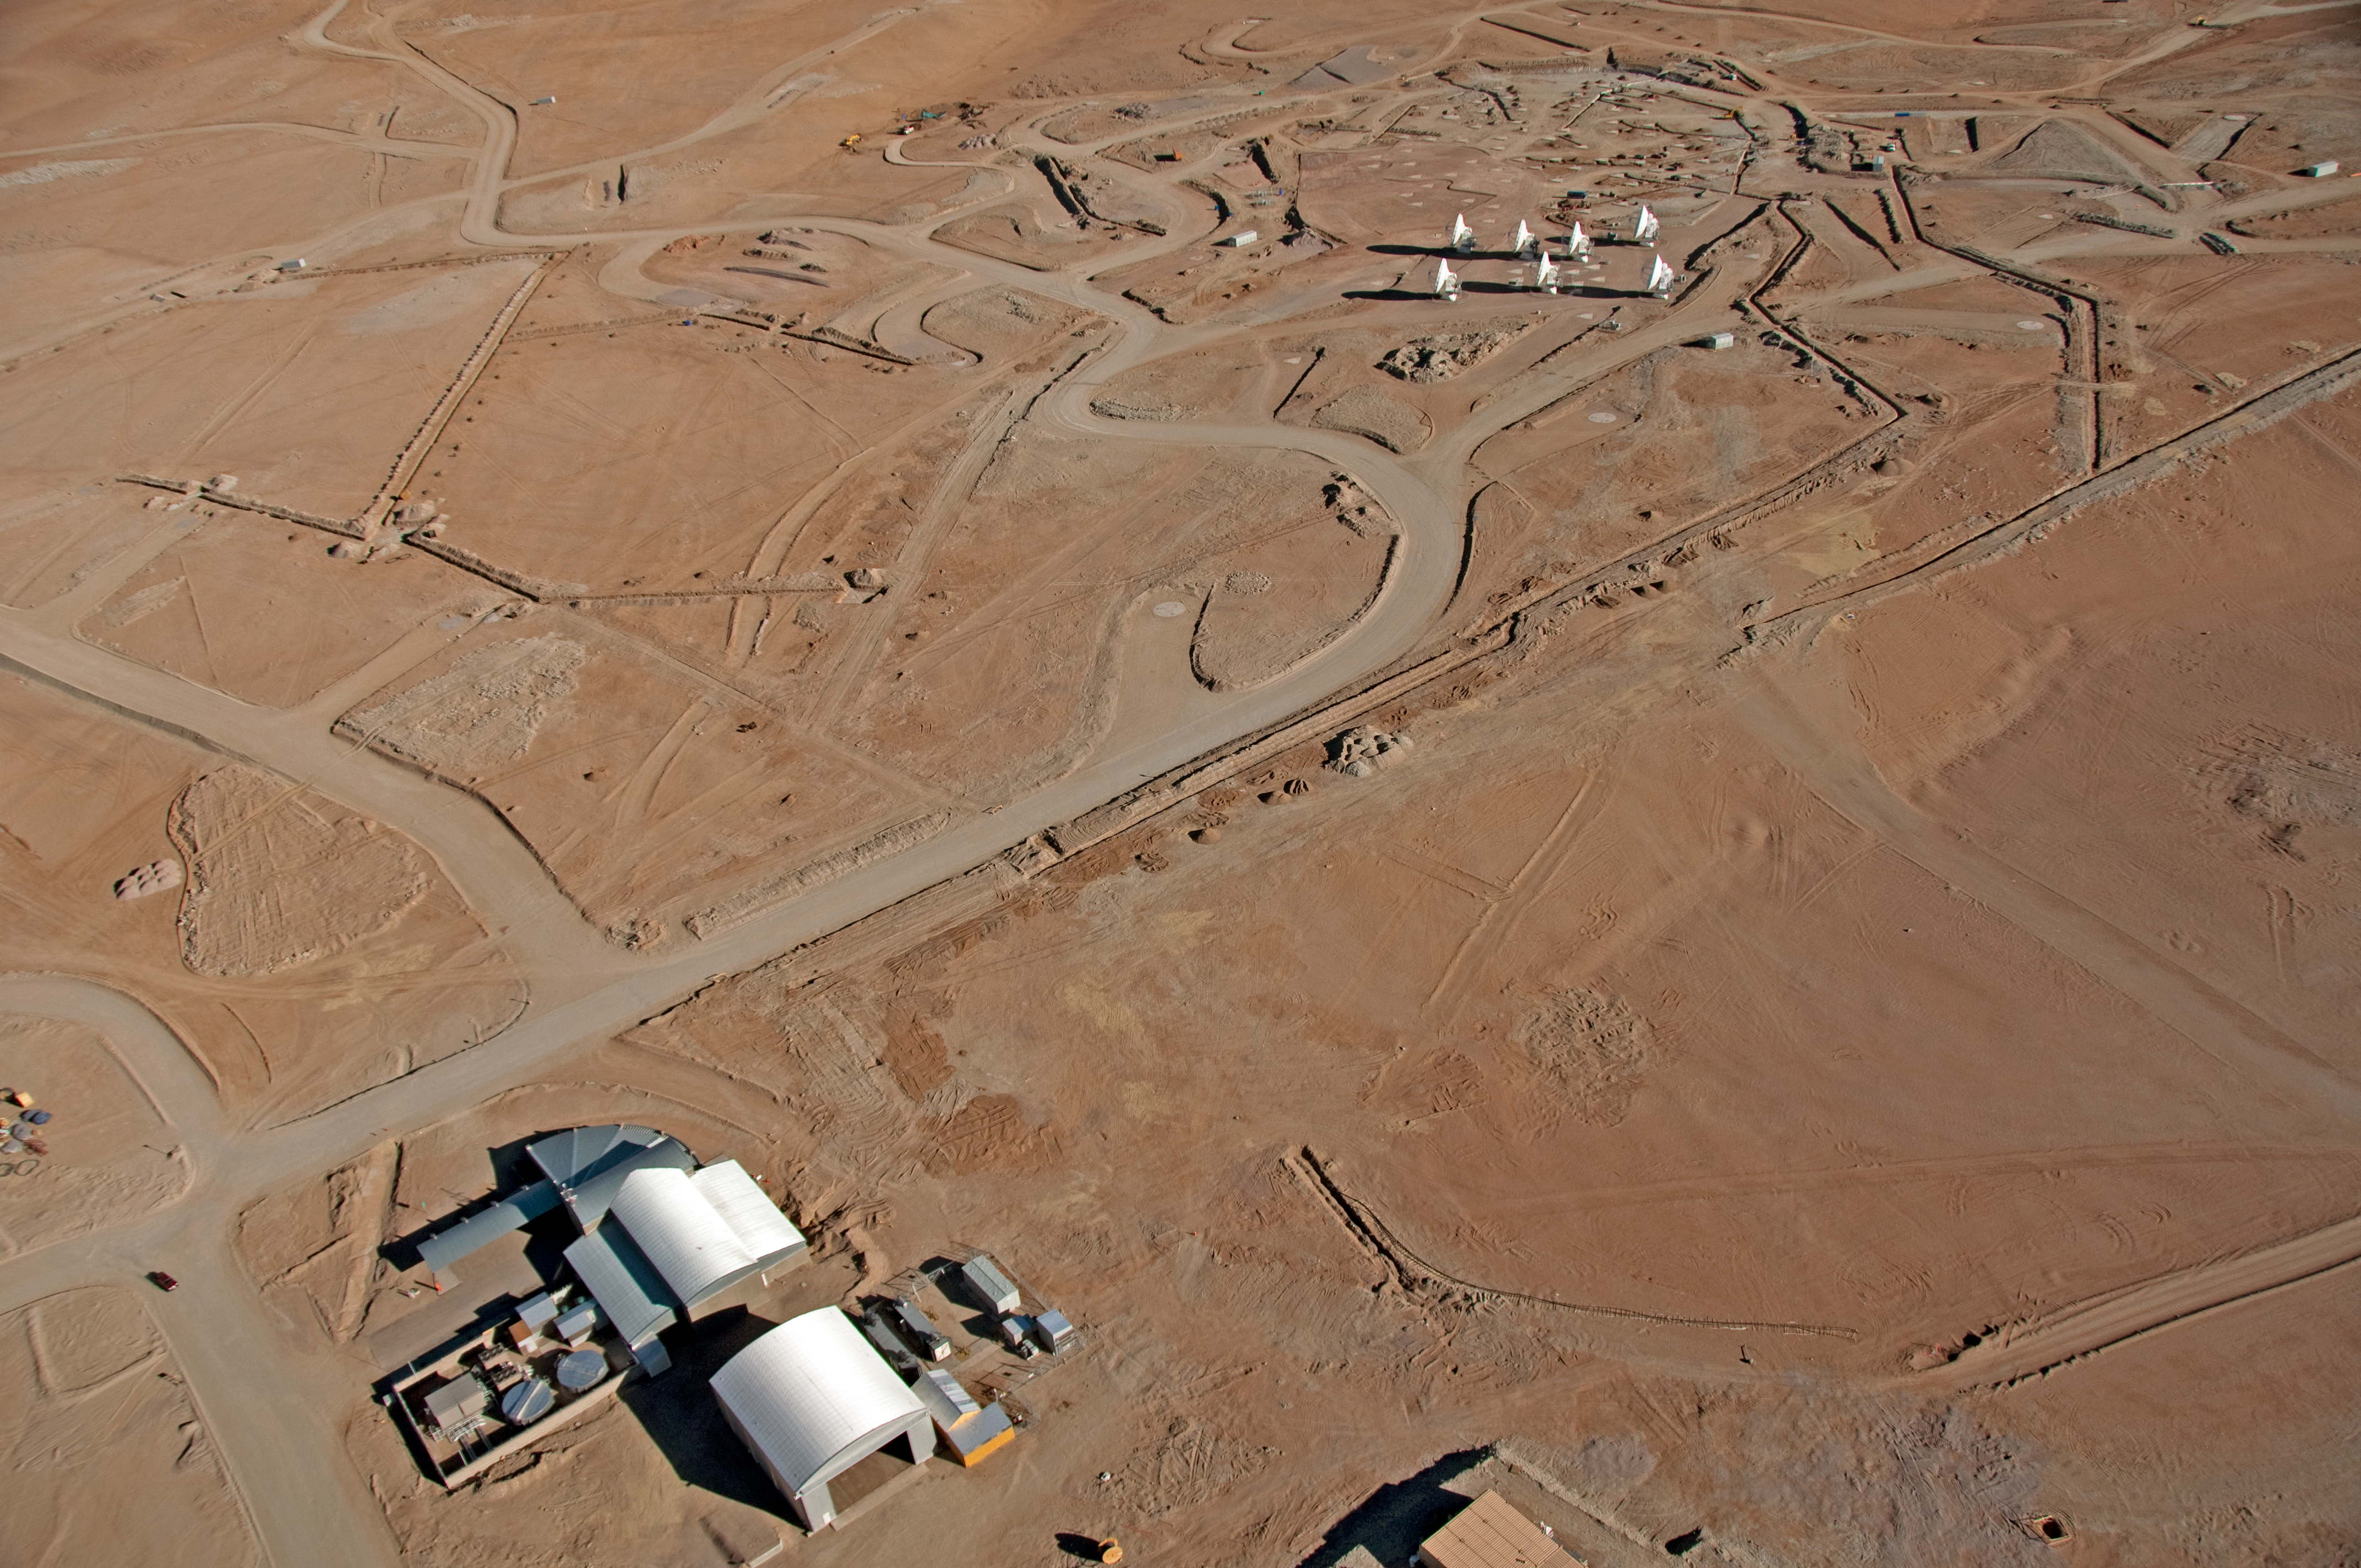

Flying above the ALMA AOS

Aerial view of the ALMA Array Operations Site (AOS), located at 5000 metres altitude on the Chajnantor plateau, in the Chilean Andes. At the top-right, seven 12-metre antennas are being tested on the closely-spaced pads of the Atacama Compact Array (ACA). When ALMA is complete, the ACA will be made up of four 12-metre antennas plus twelve 7-metre antennas. It is positioned near the centre of the main array. At the bottom-left, the AOS Technical Building is visible. This building hosts the ALMA Correlator, the computer which will combine the signals from the ALMA antennas, allowing them to work as a single giant telescope. This picture was taken on 24 March, 2011.

Credit: ALMA (ESO/NAOJ/NRAO), W. Garnier (ALMA). Acknowledgment: General Dynamics C4 Systems